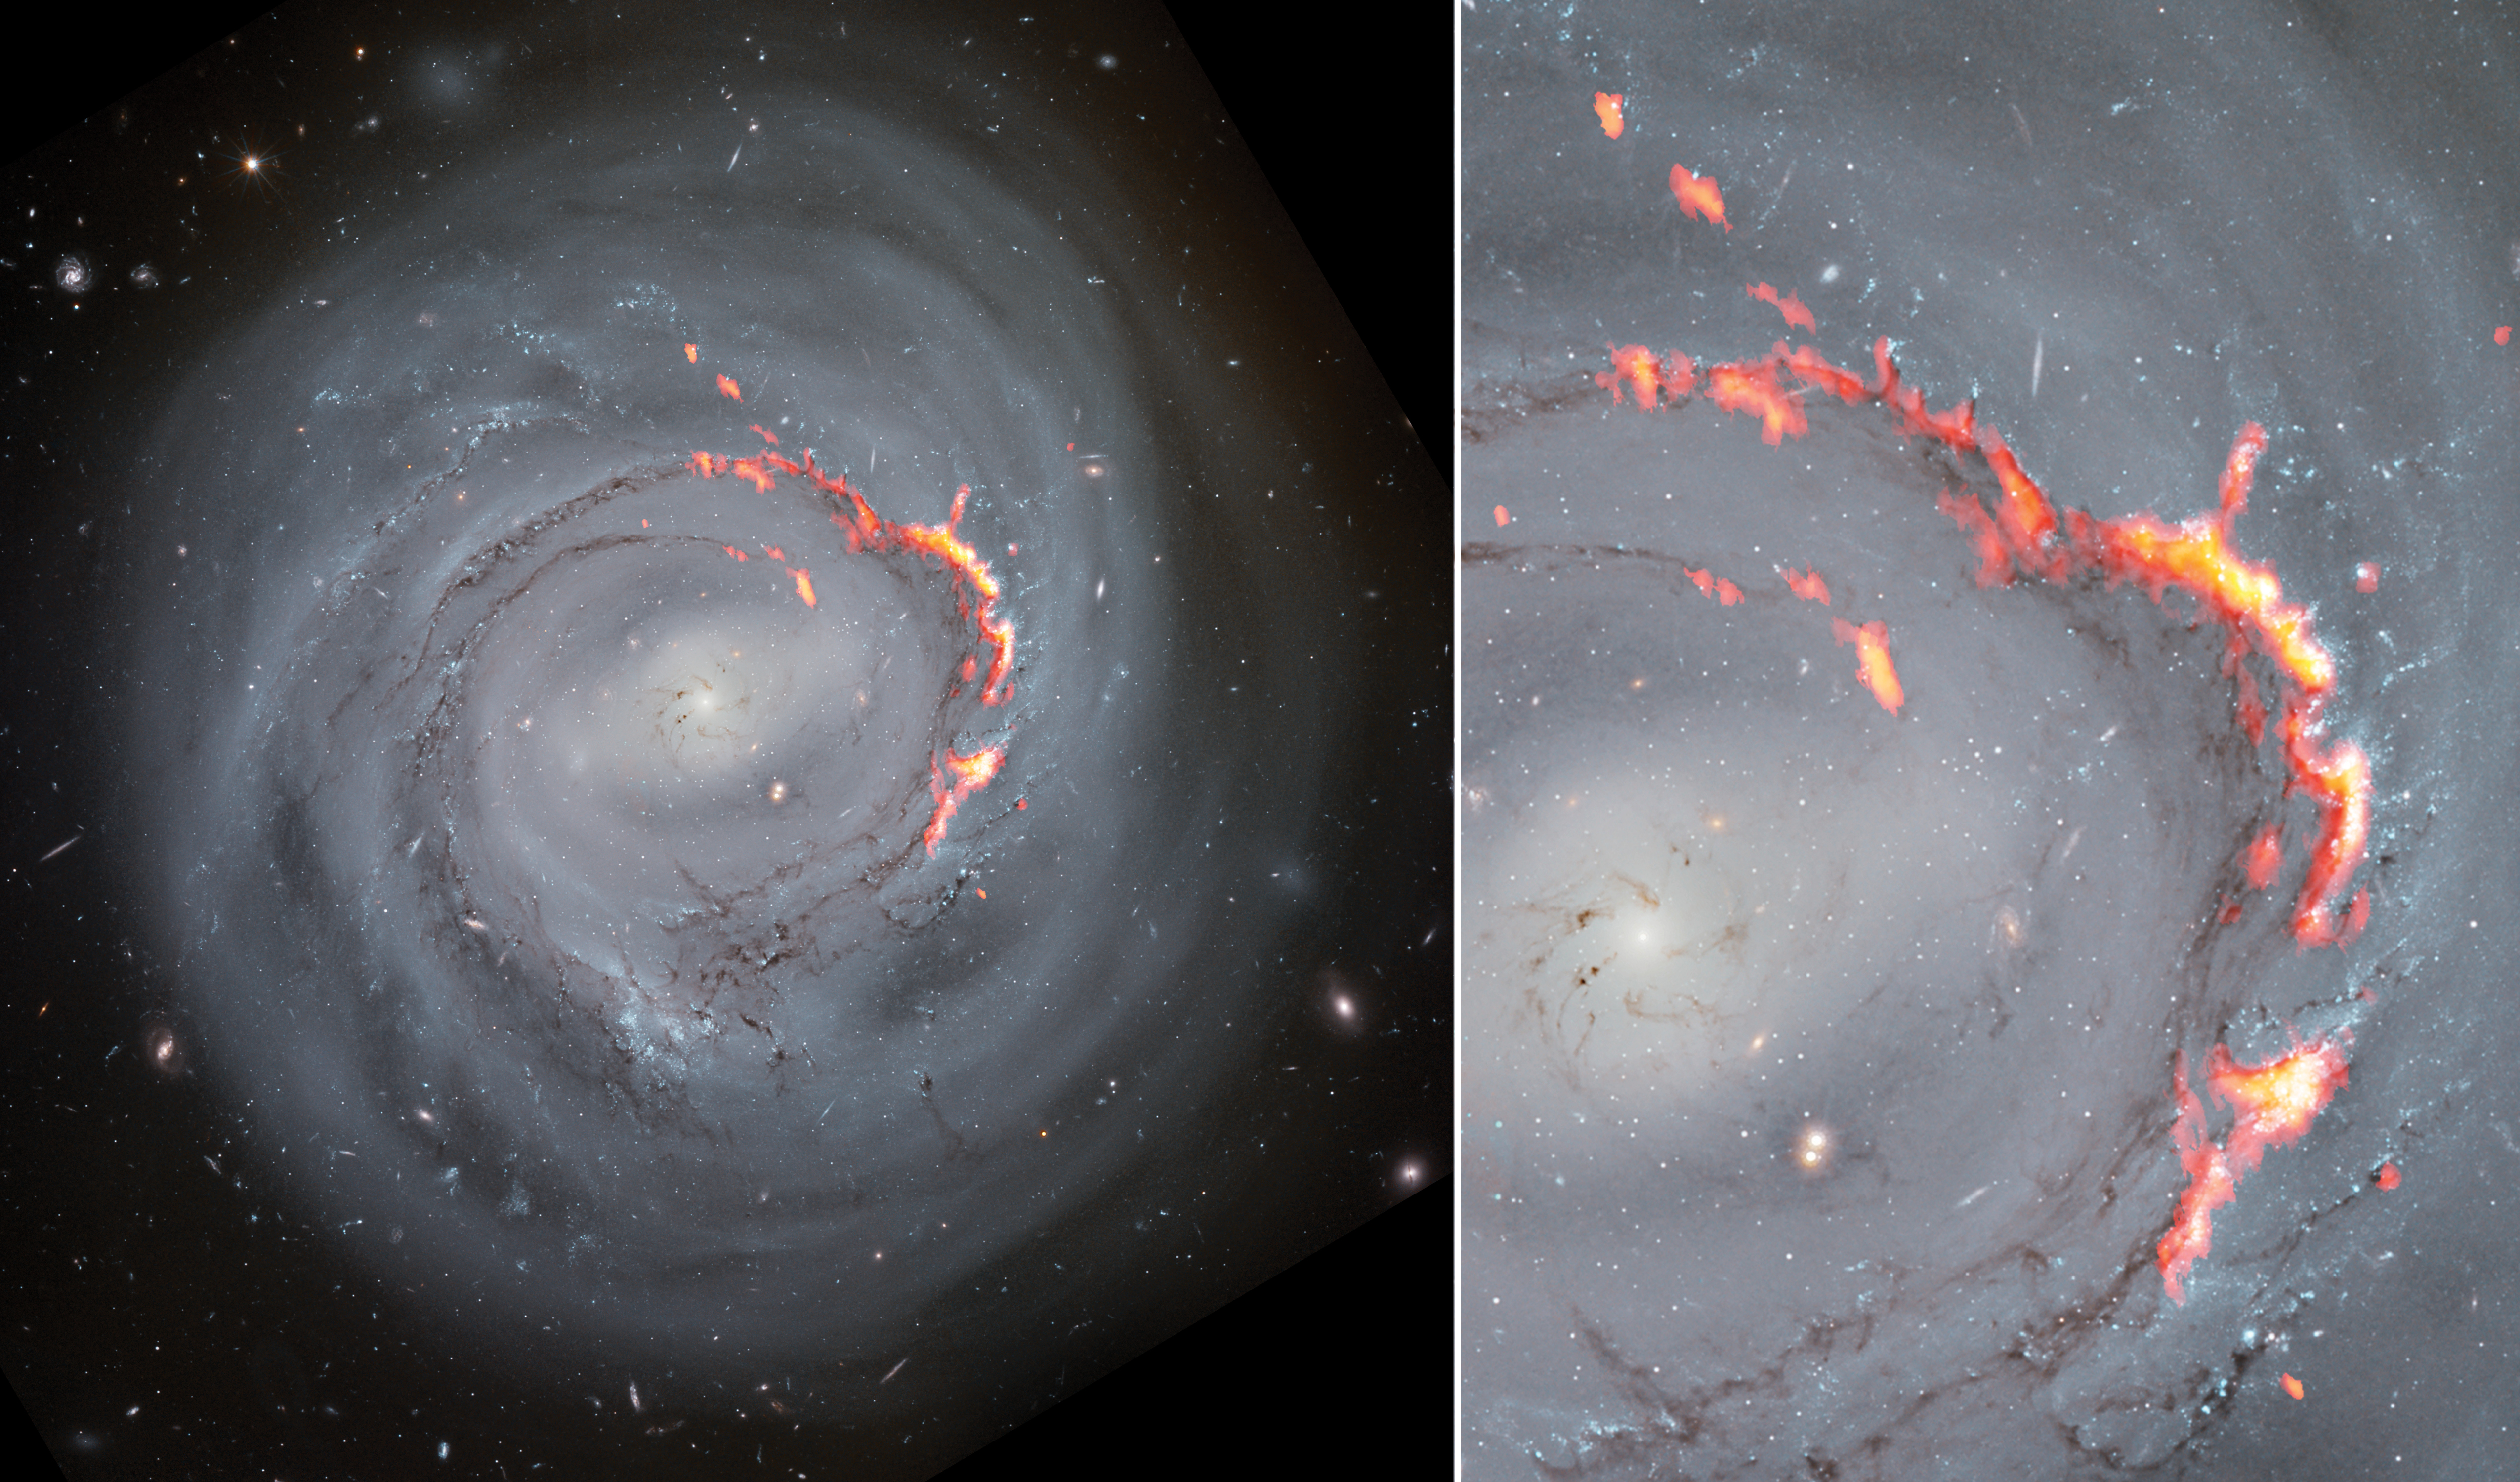

Zooming in on Ram Pressure Stripping in Galaxy NGC4921

This side-by-side composite shows ALMA (red/orange) data laid over Hubble Space Telescope (optical) images of NGC4921. A new study of the spiral bar galaxy revealed filament structures similar to the Pillars of Creation but significantly larger. These structures are caused by a process known as ram pressure stripping, which pushes gas out of galaxies, leaving them without the material needed to form new stars.

Credit: ALMA (ESO/NAOJ/NRAO)/S. Dagnello (NRAO), NASA/ESA/Hubble/K. Cook (LLNL), L. Shatz